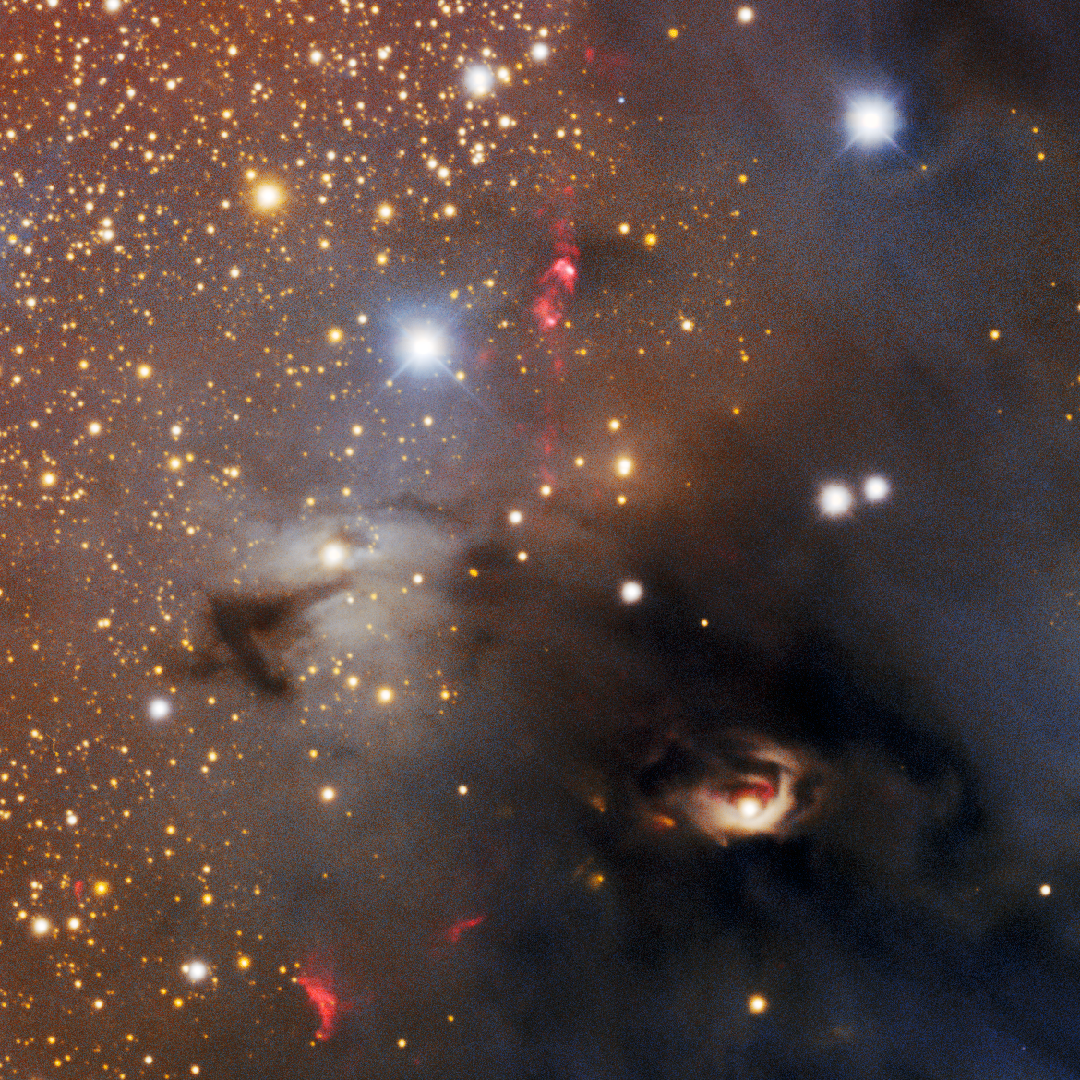

Herbig-Haro Objects 76 and 77

A close-up of two Herbig-Haro (HH) objects found in the Circinus West molecular cloud: HH 76 (above center of image) and HH 77 (lower left). HH objects are glowing red patches of nebulosity commonly found near newborn stars. They form when fast-moving gas thrown out by stars smashes into slower-moving gas in the surrounding molecular cloud or interstellar medium. This image was taken with the Department of Energy-fabricated 570-megapixel Dark Energy Camera (DECam) — one of the most powerful digital cameras in the world — mounted on the U.S. National Science Foundation Víctor M. Blanco 4-meter telescope at Cerro Tololo Inter-American Observatory in Chile, a Program of NSF NOIRLab.

Credit: CTIO/NOIRLab/DOE/NSF/AURAImage Processing: T.A. Rector (University of Alaska Anchorage/NSF NOIRLab), D. de Martin & M. Kosari (NSF NOIRLab)